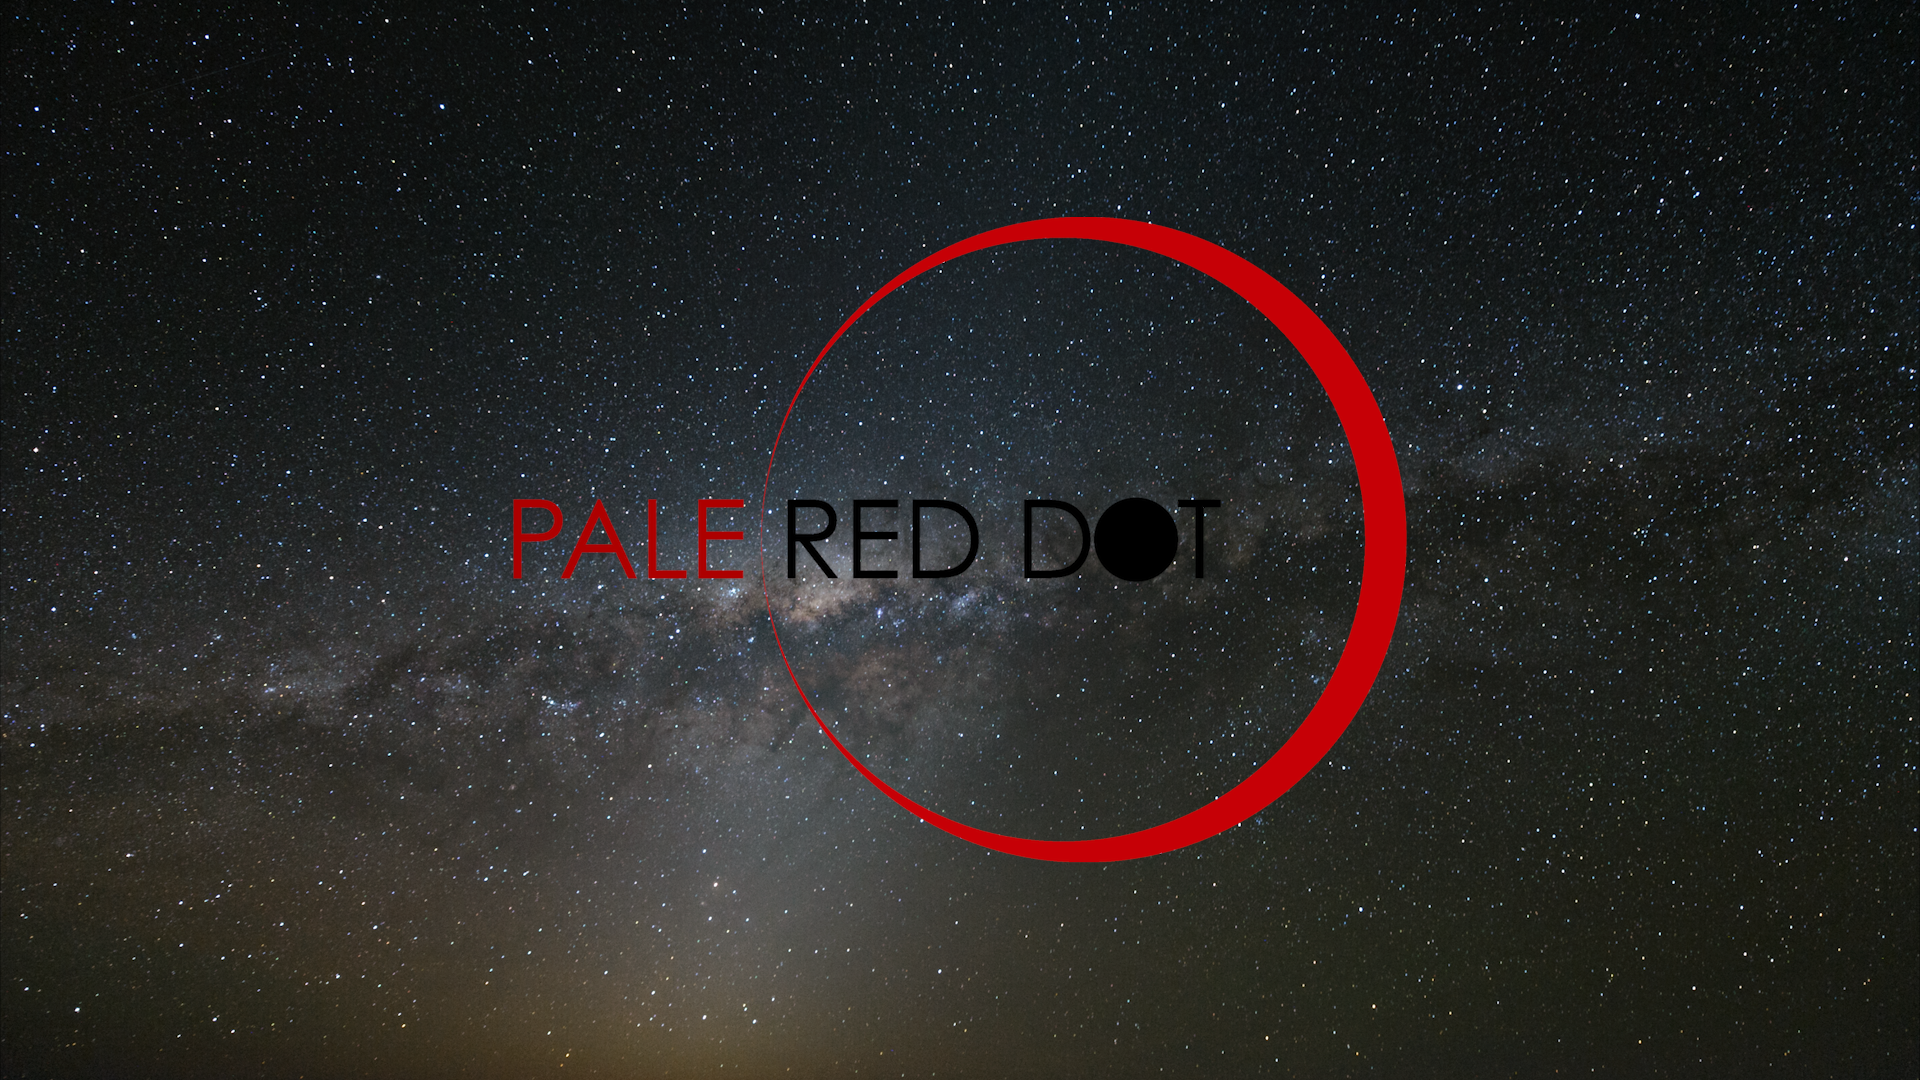

Screenshot of ESOcast80

You can subscribe to the ESOcasts in iTunes, receive future episodes on YouTube or follow us on Vimeo. Many other ESOcast episodes are also available.

Find out how to view and contribute subtitles to the ESOcast in multiple languages, or translate this video on dotSUB.

Credit: ESO